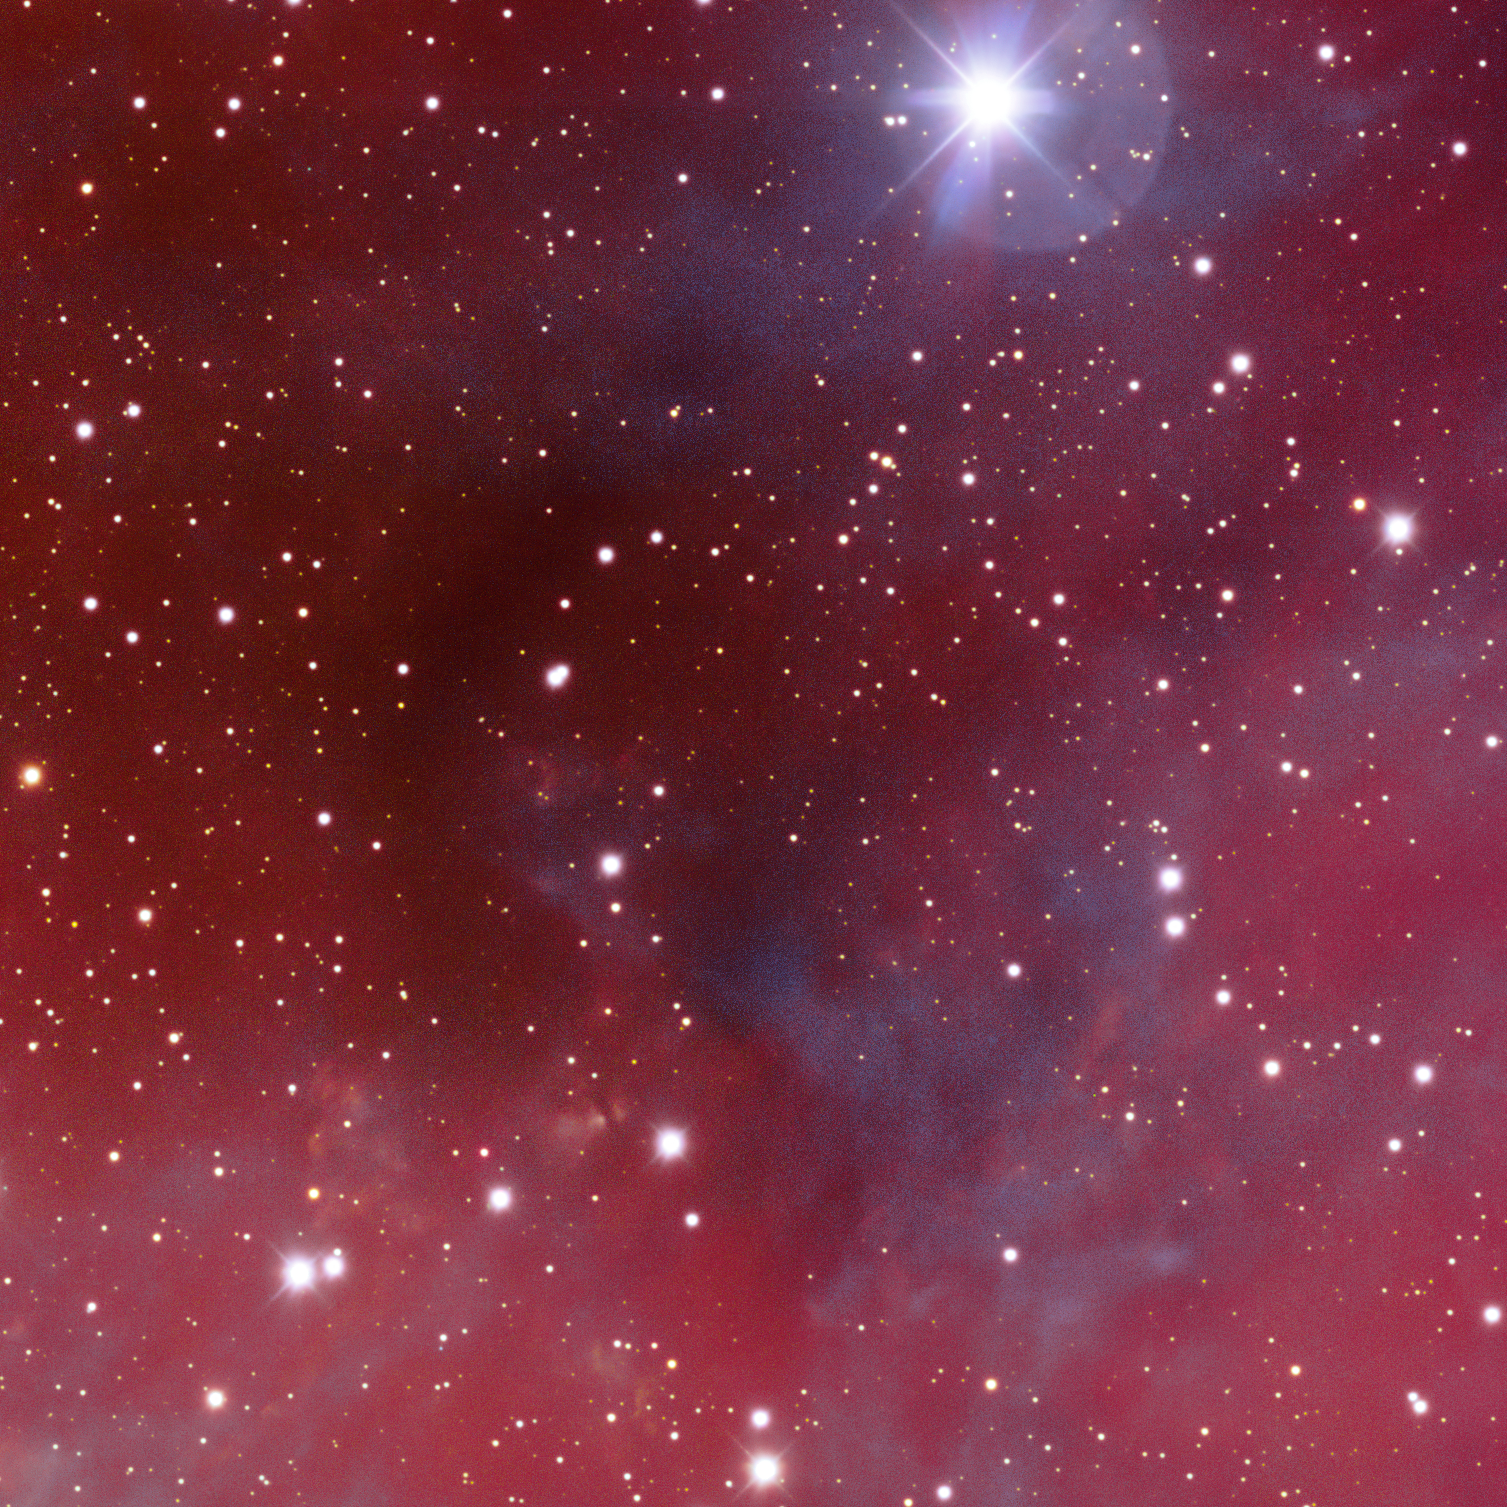

Dark Nebula TGU H1674

This is the dark nebula TGU H1674. Dark nebulae – or absorption nebulae – are clouds of gas and dust that are so dense they obscure and block visible light, making them appear inky black against the starry background. This object is one of the many cosmic treasures found within the new 1.3 gigapixel Vela Supernova Remnant image, captured with the Department of Energy-fabricated Dark Energy Camera, mounted on the US National Science Foundation's Víctor M. Blanco 4-meter Telescope at Cerro Tololo Inter-American Observatory in Chile, a Program of NSF NOIRLab.

Credit: CTIO/NOIRLab/DOE/NSF/AURAImage Processing: T.A. Rector (University of Alaska Anchorage/NSF NOIRLab), M. Zamani & D. de Martin (NSF NOIRLab)